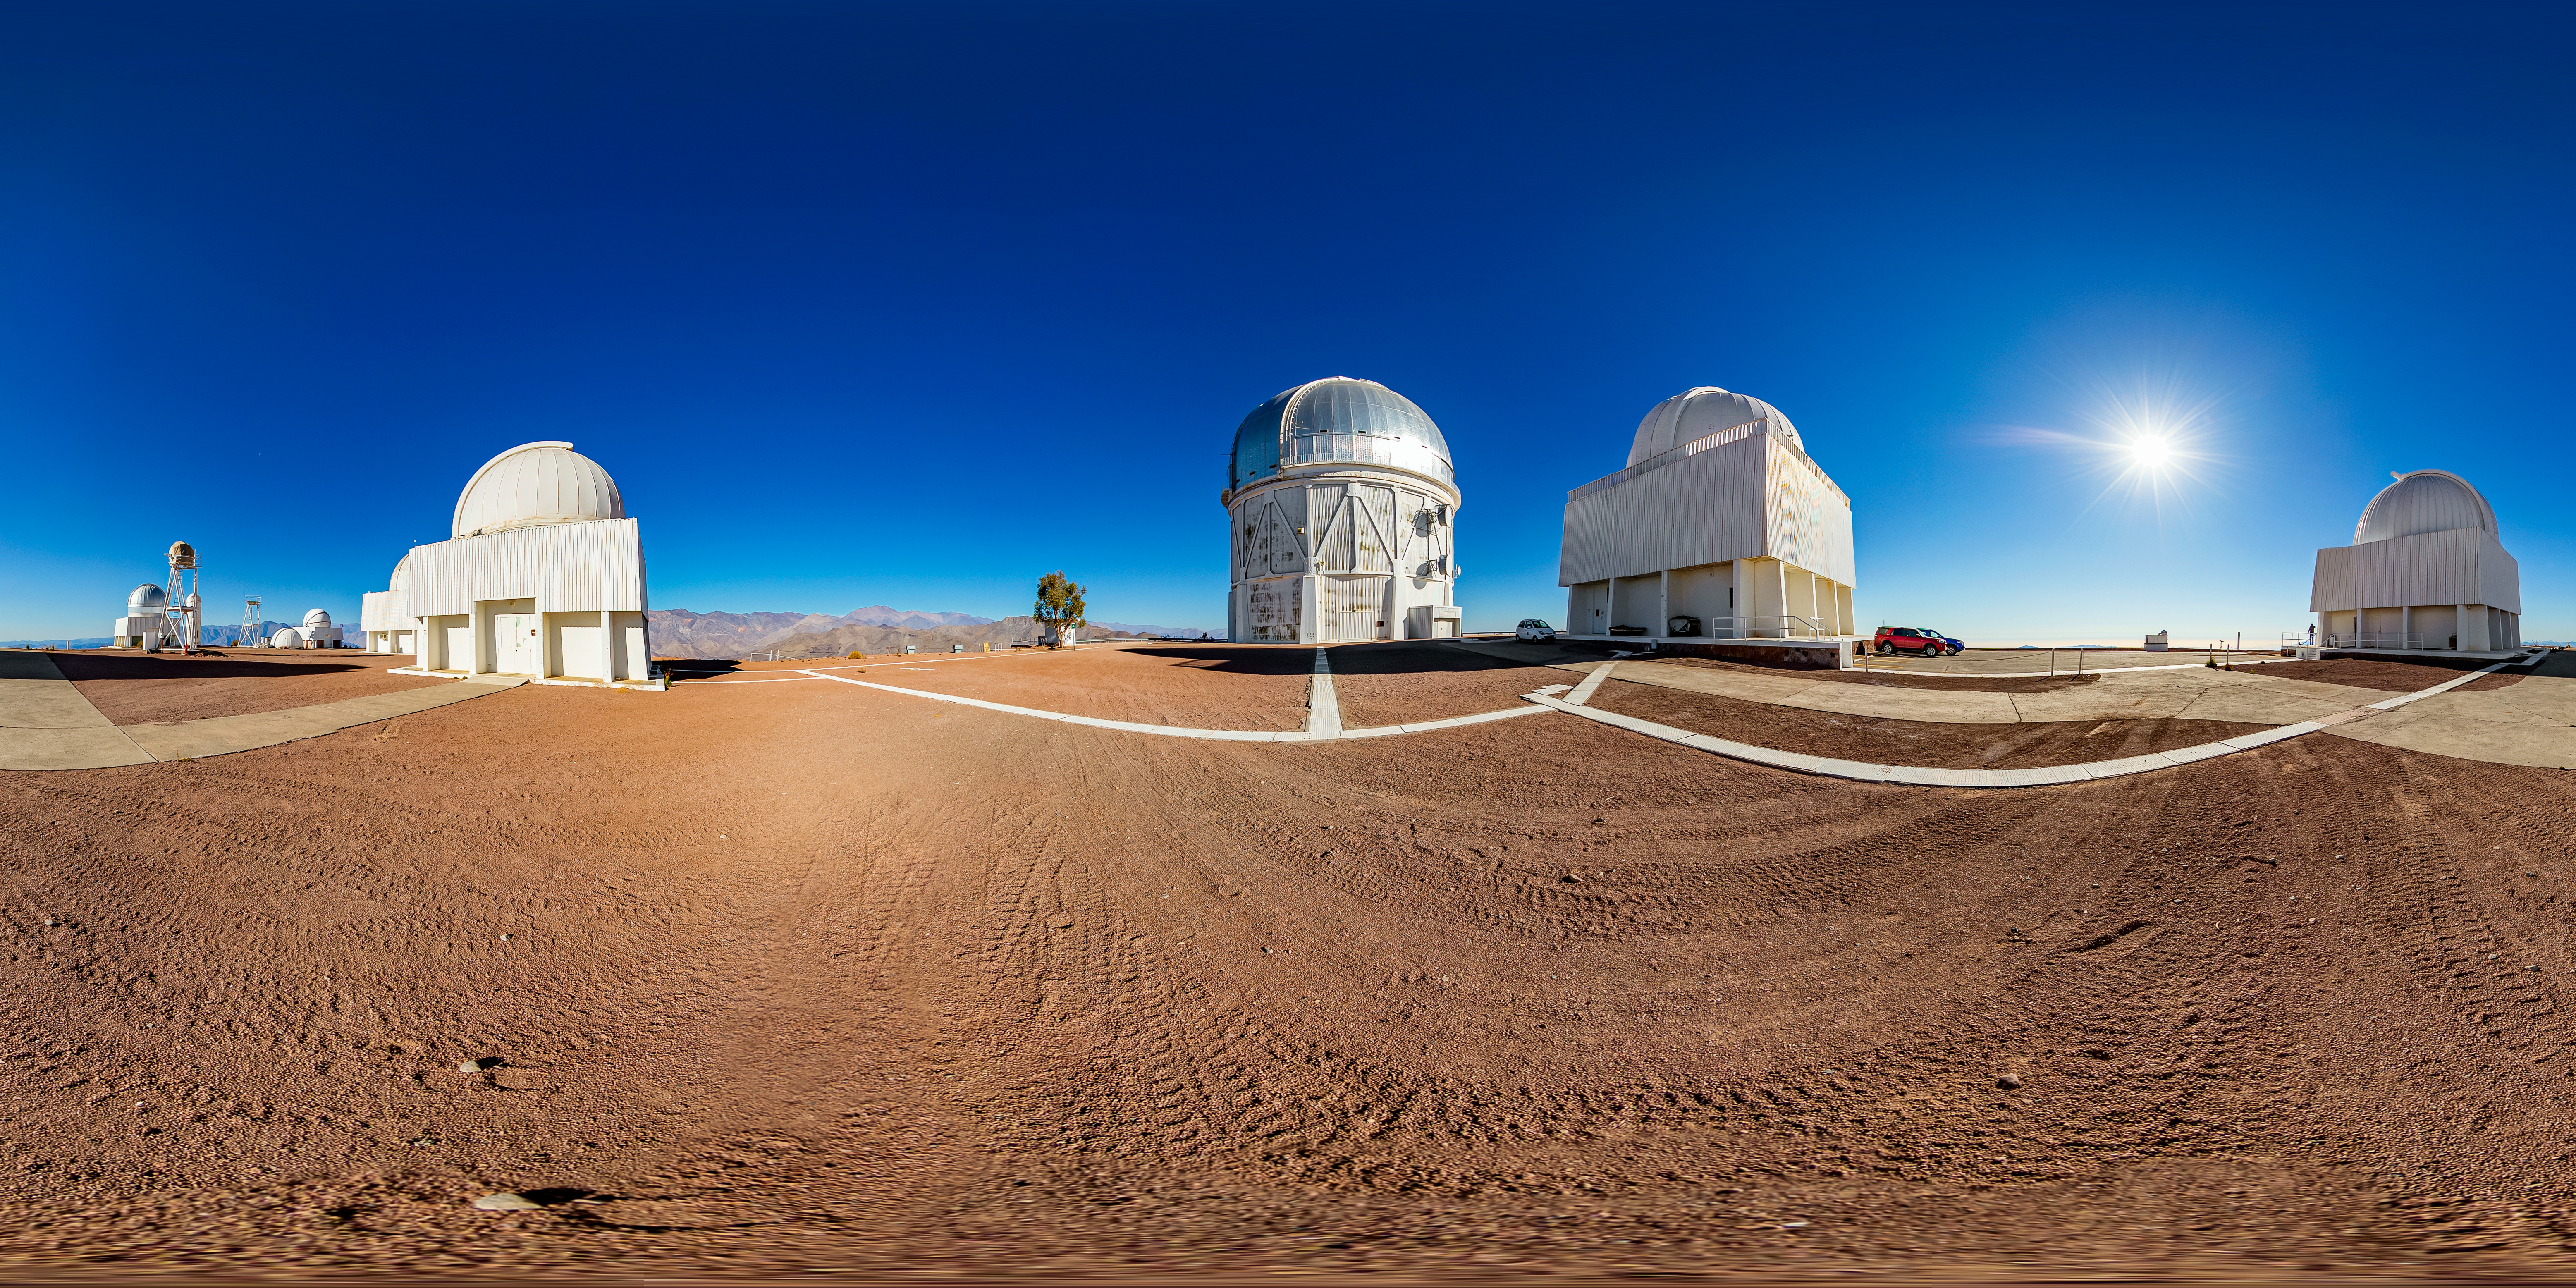

Víctor M. Blanco 4-meter Telescope 360 Panorama

A 360 panorama view of the Víctor M. Blanco 4-meter Telescope at Cerro Tololo Inter-American Observatory (CTIO).

A fulldome version of this image can be found here.

Credit: CTIO/NOIRLab/NSF/AURA/T. Matsopoulos